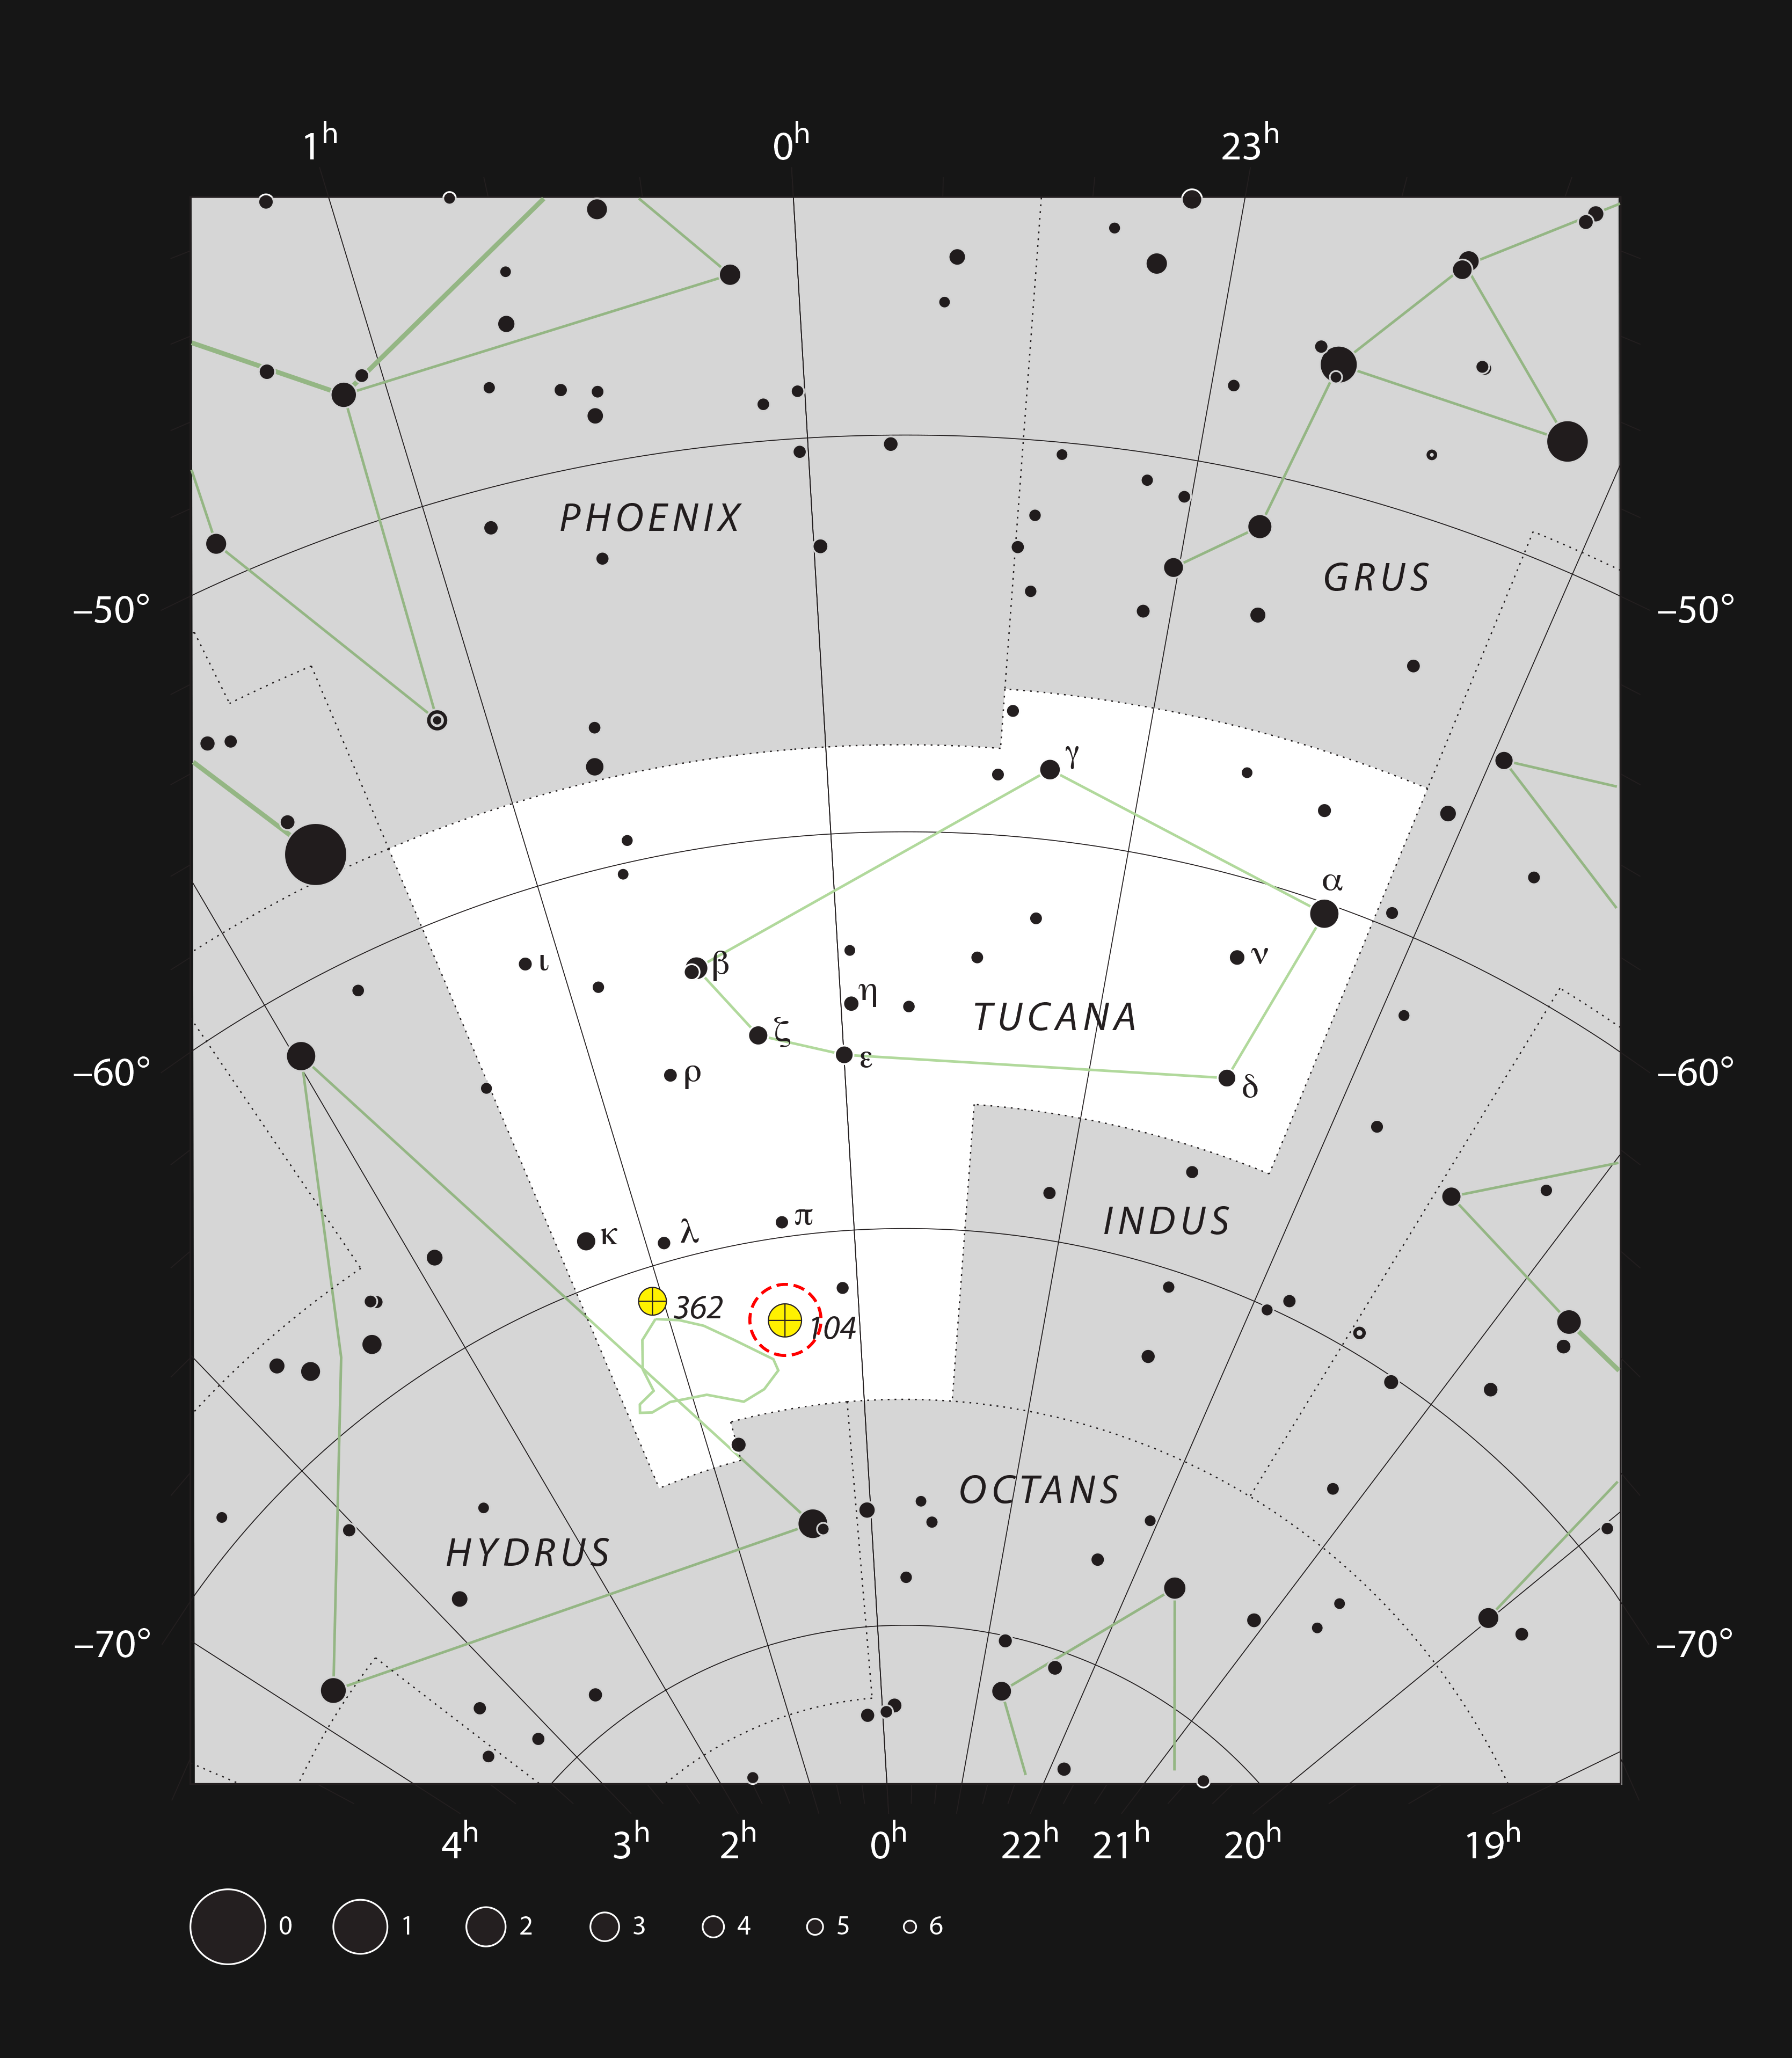

The globular star cluster 47 Tucanae in the constellation of Tucana (The Toucan)

This chart shows the location of the globular star cluster 47 Tucanae in the constellation of Tucana (The Toucan). This map shows most of the stars visible to the unaided eye under good conditions, and the location of 47 Tucanae is highlighted with a red circle on the image. The cluster is a very bright object in the sky, and can be seen with the naked eye.

Credit: ESO, IAU, and Sky & Telescope